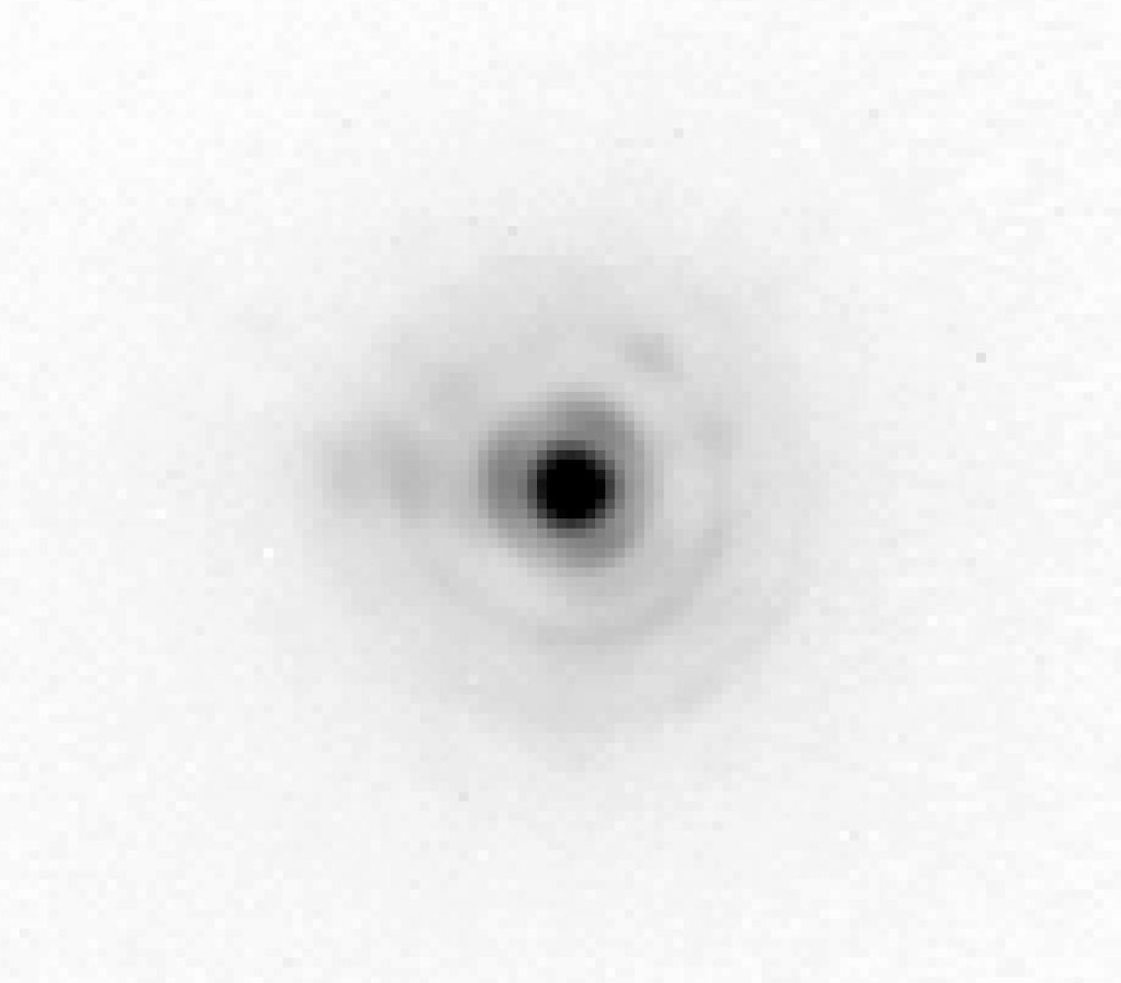

The star HIC 69495 (AO corrected image)

One of the best images obtained with MACAO-VLTI (logarithmic intensity scale). The seeing was 0.8 arcsec at the time of the observations and three diffraction rings can clearly be seen around the star HIC 69495 of visual magnitude 9.9. This pattern is only well visible when the image resolution is very close to the theoretical limit. The exposure of the point-like source lasted 100 seconds through a narrow K-band filter. It has a Strehl ratio (a measure of light concentration) of about 55% and a Full-Width- Half-Maximum (FWHM) of 0.060 arcsec.

Credit: ESO